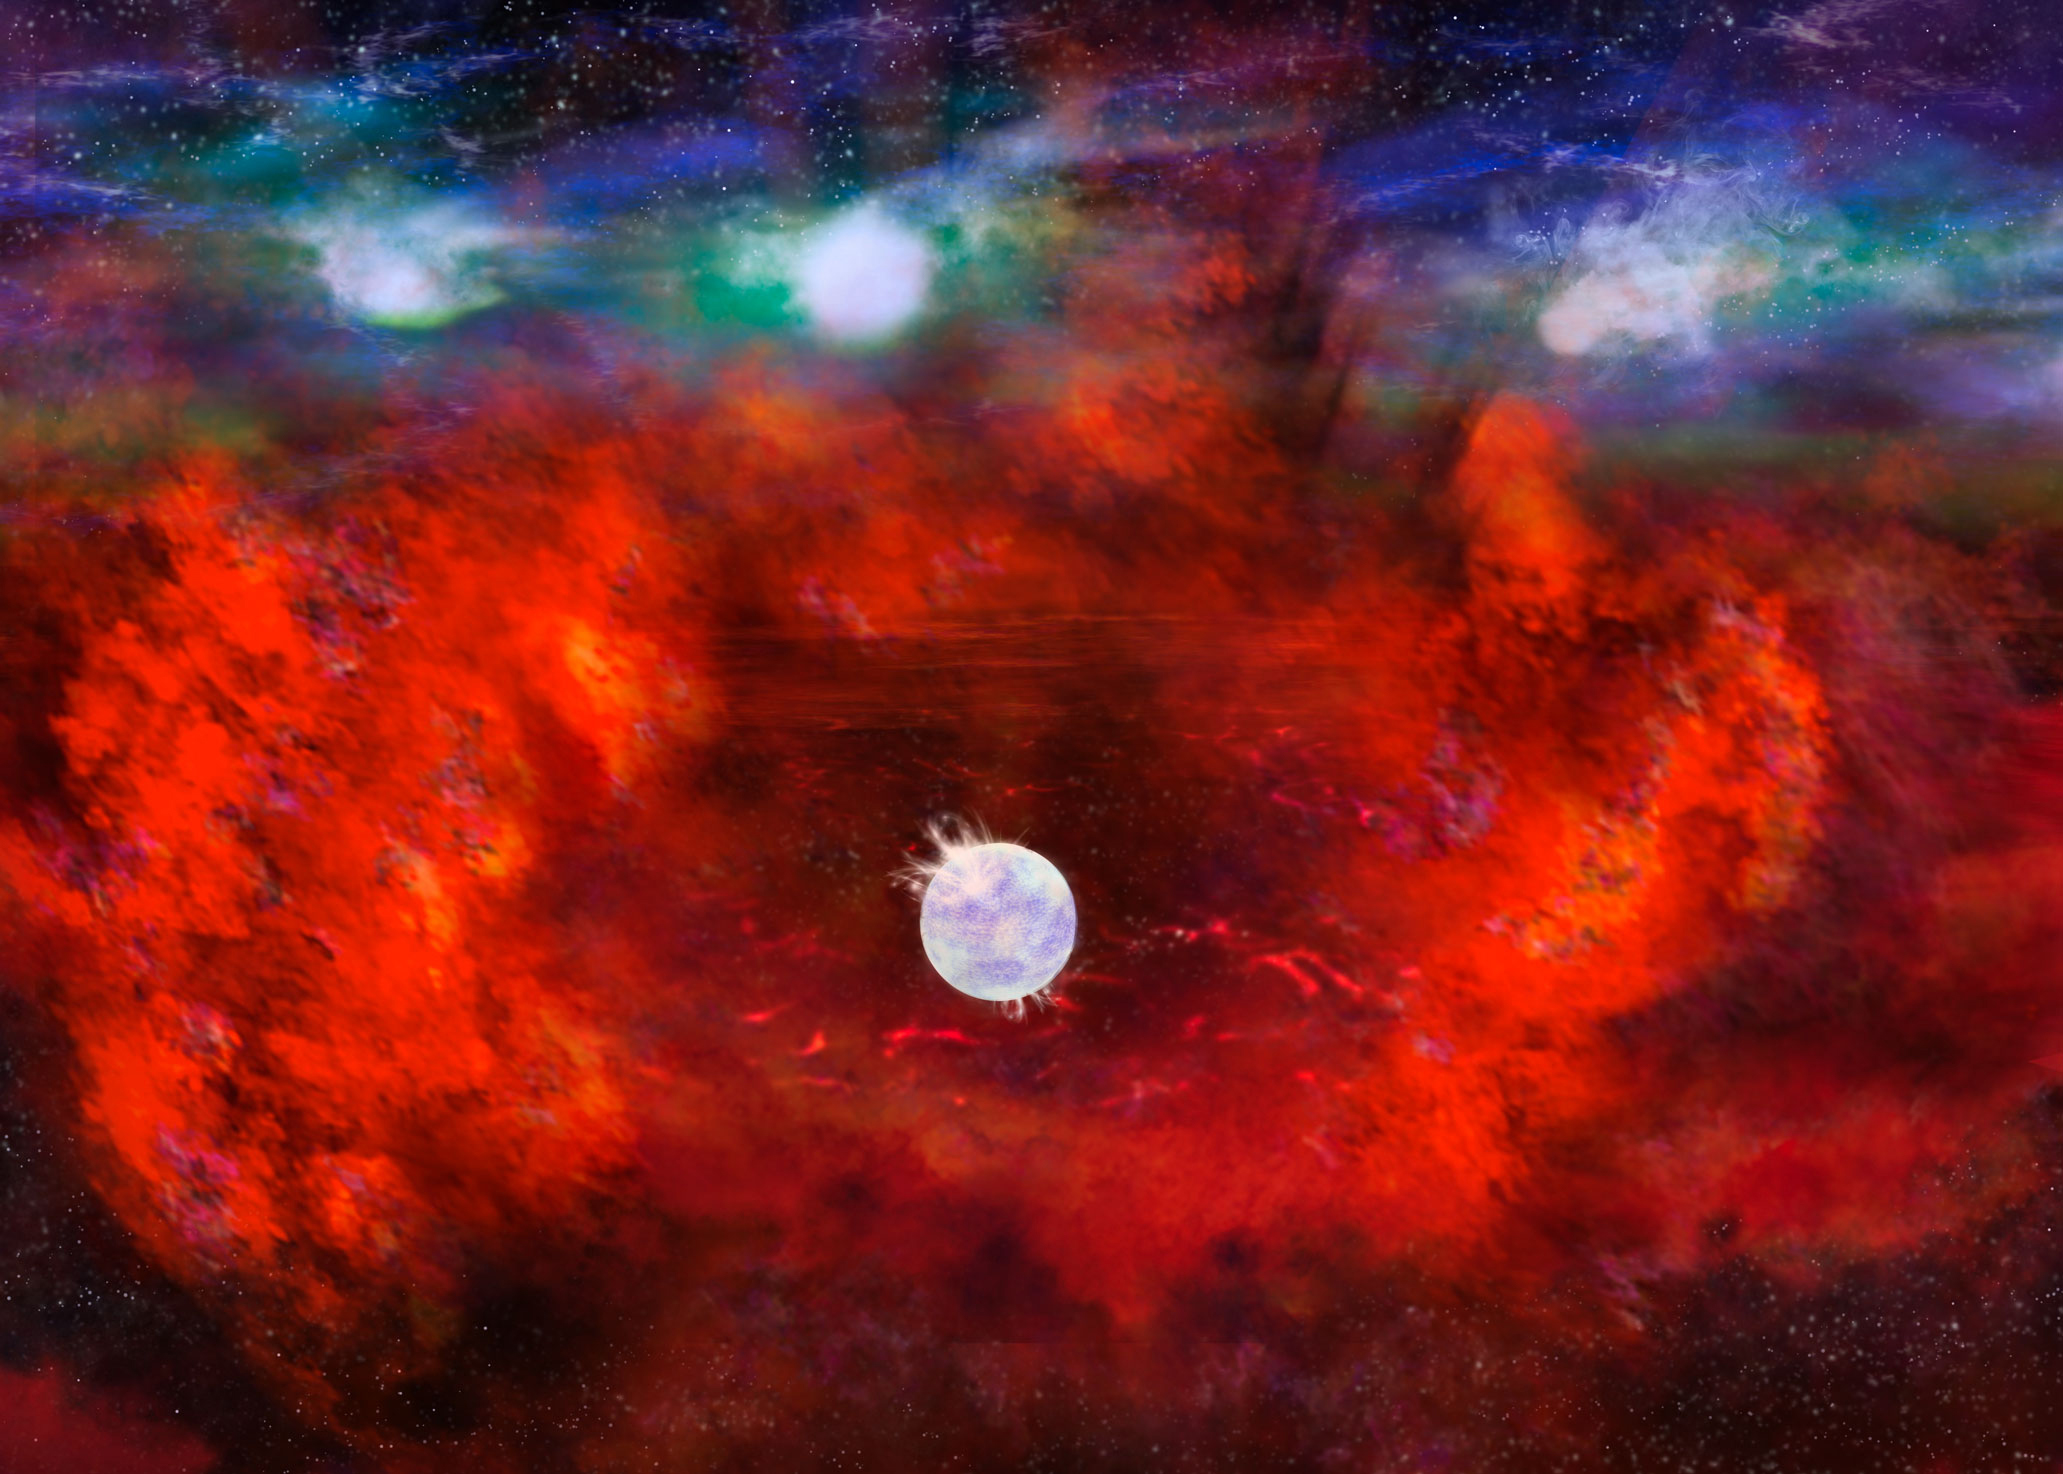

Neutron star in Supernova 1987A

Credit: NRAO/AUI/NSF